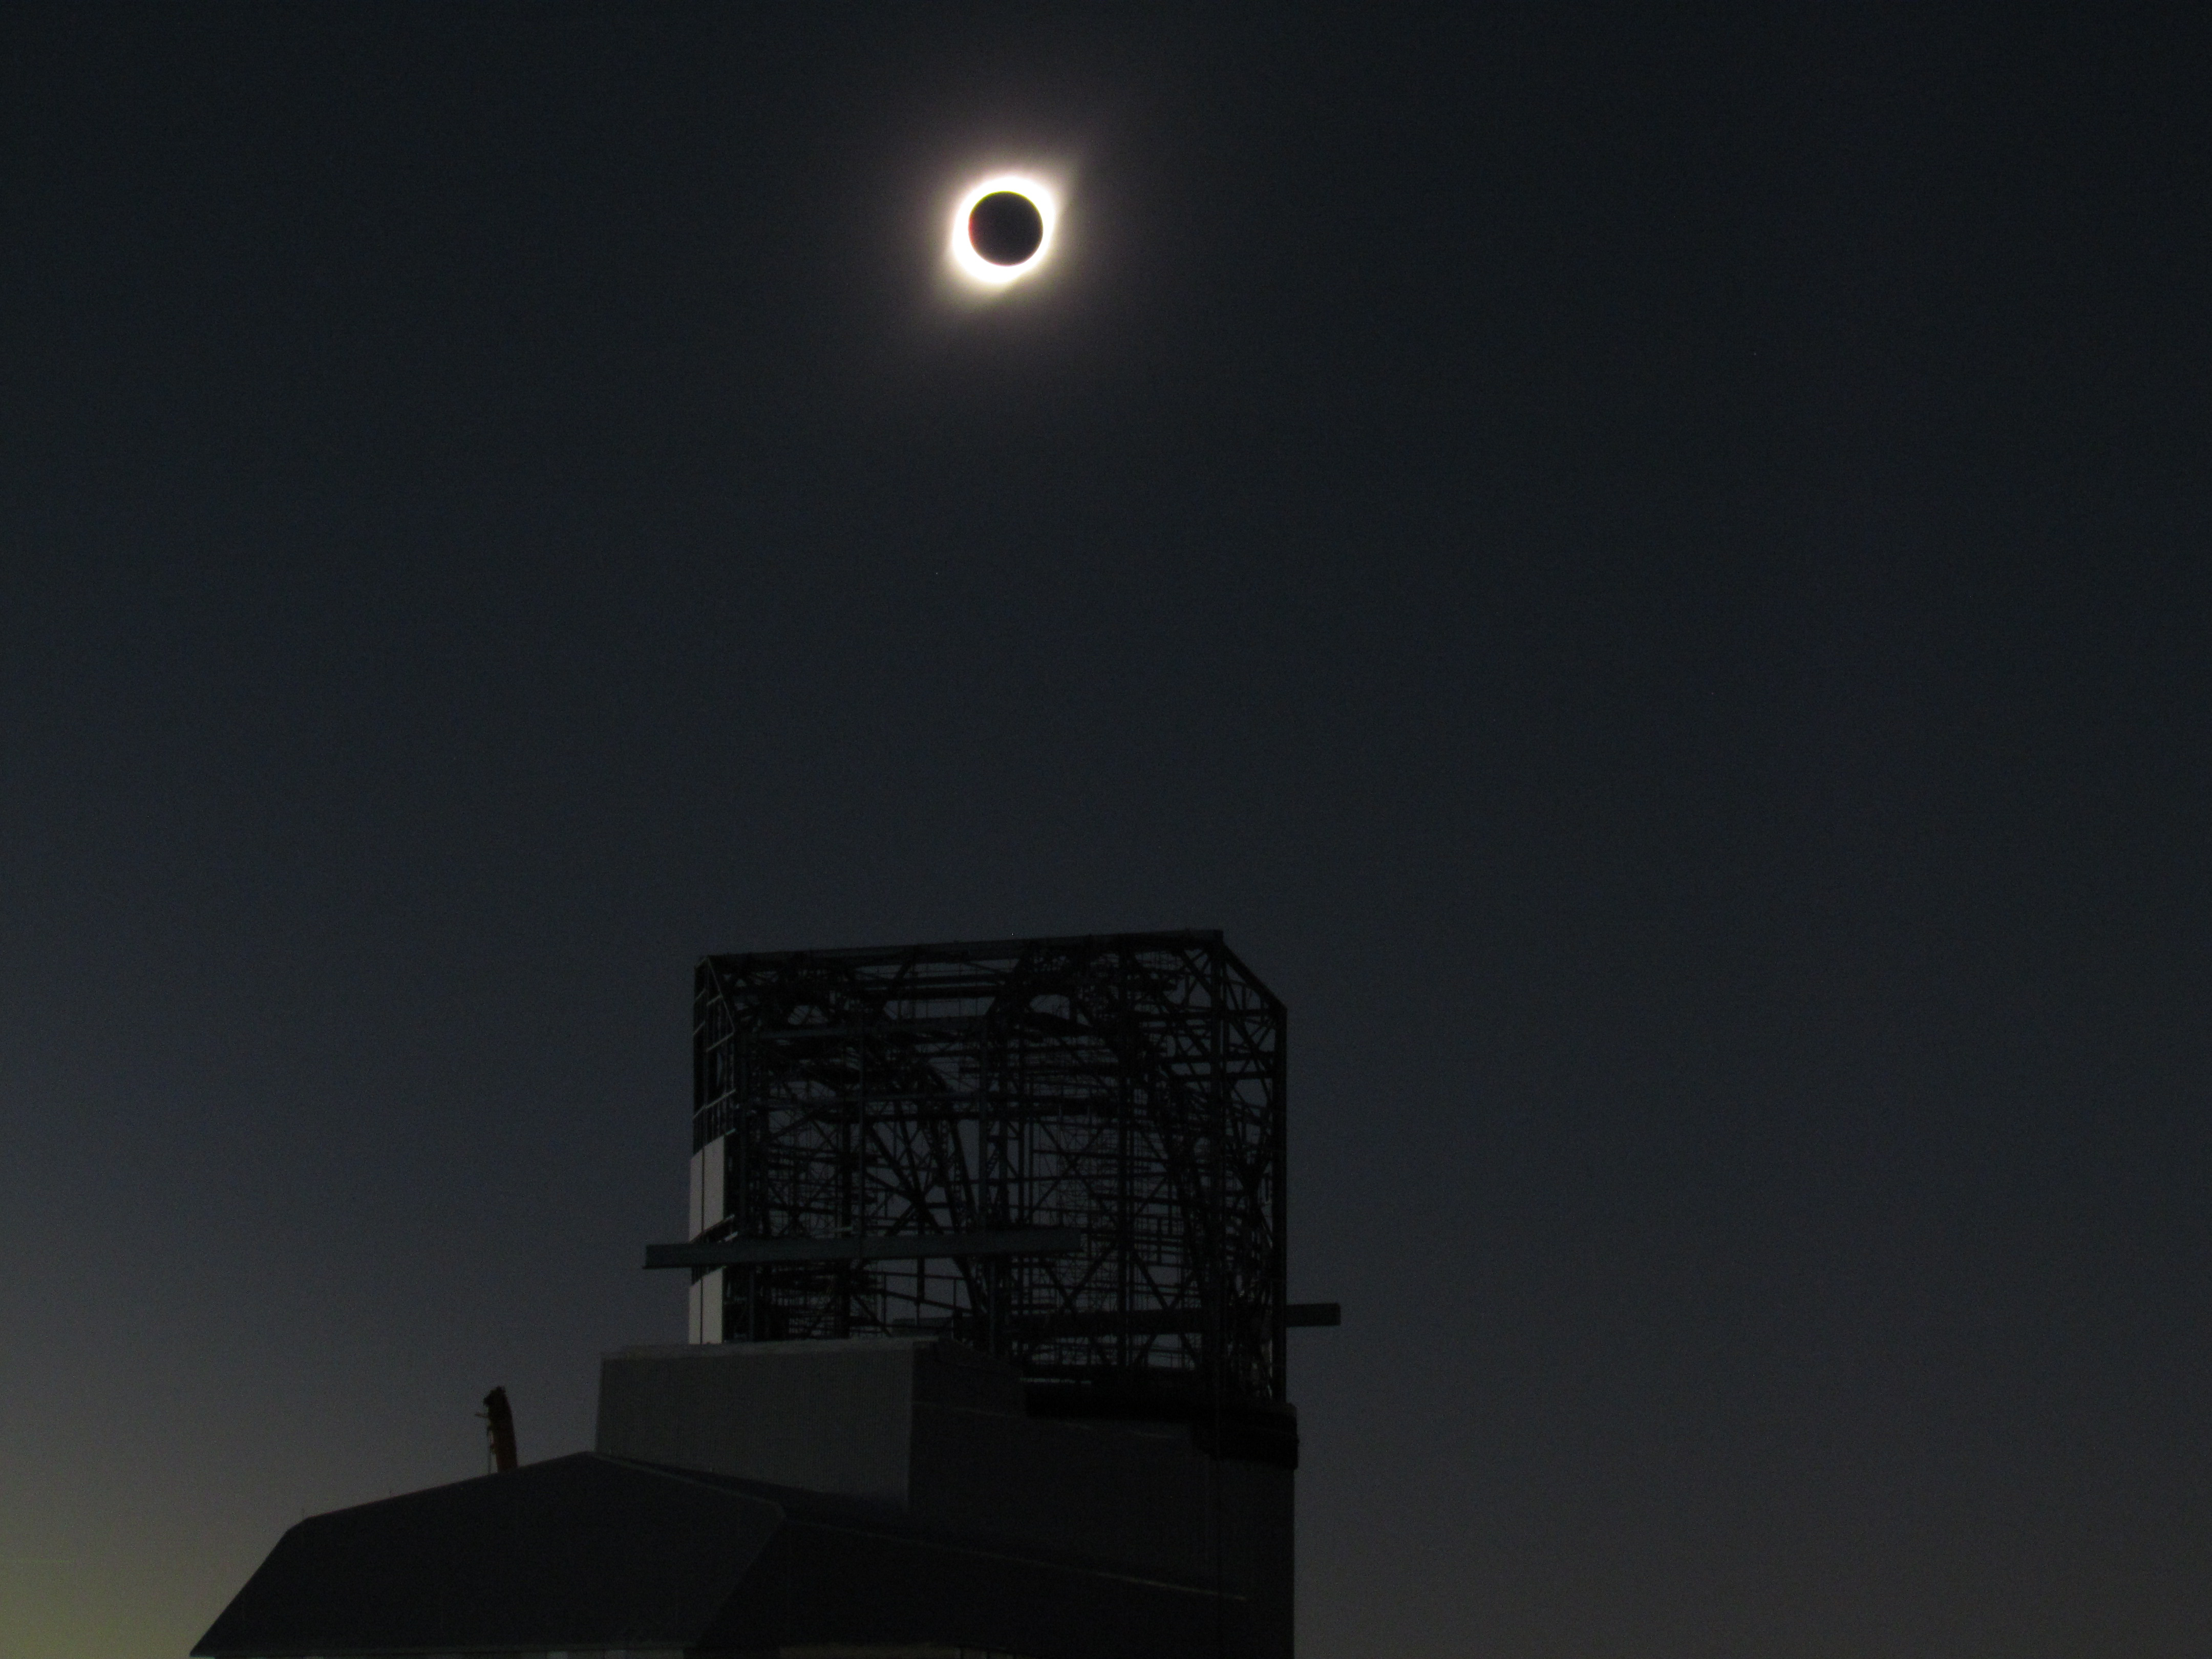

Eclipse over LSST Facility

A total solar eclipse occurred on July 2, 2019 over Cerro Pachón in Chile.

Credit: G. Poczulp Rubin Observatory/AURA/NSF